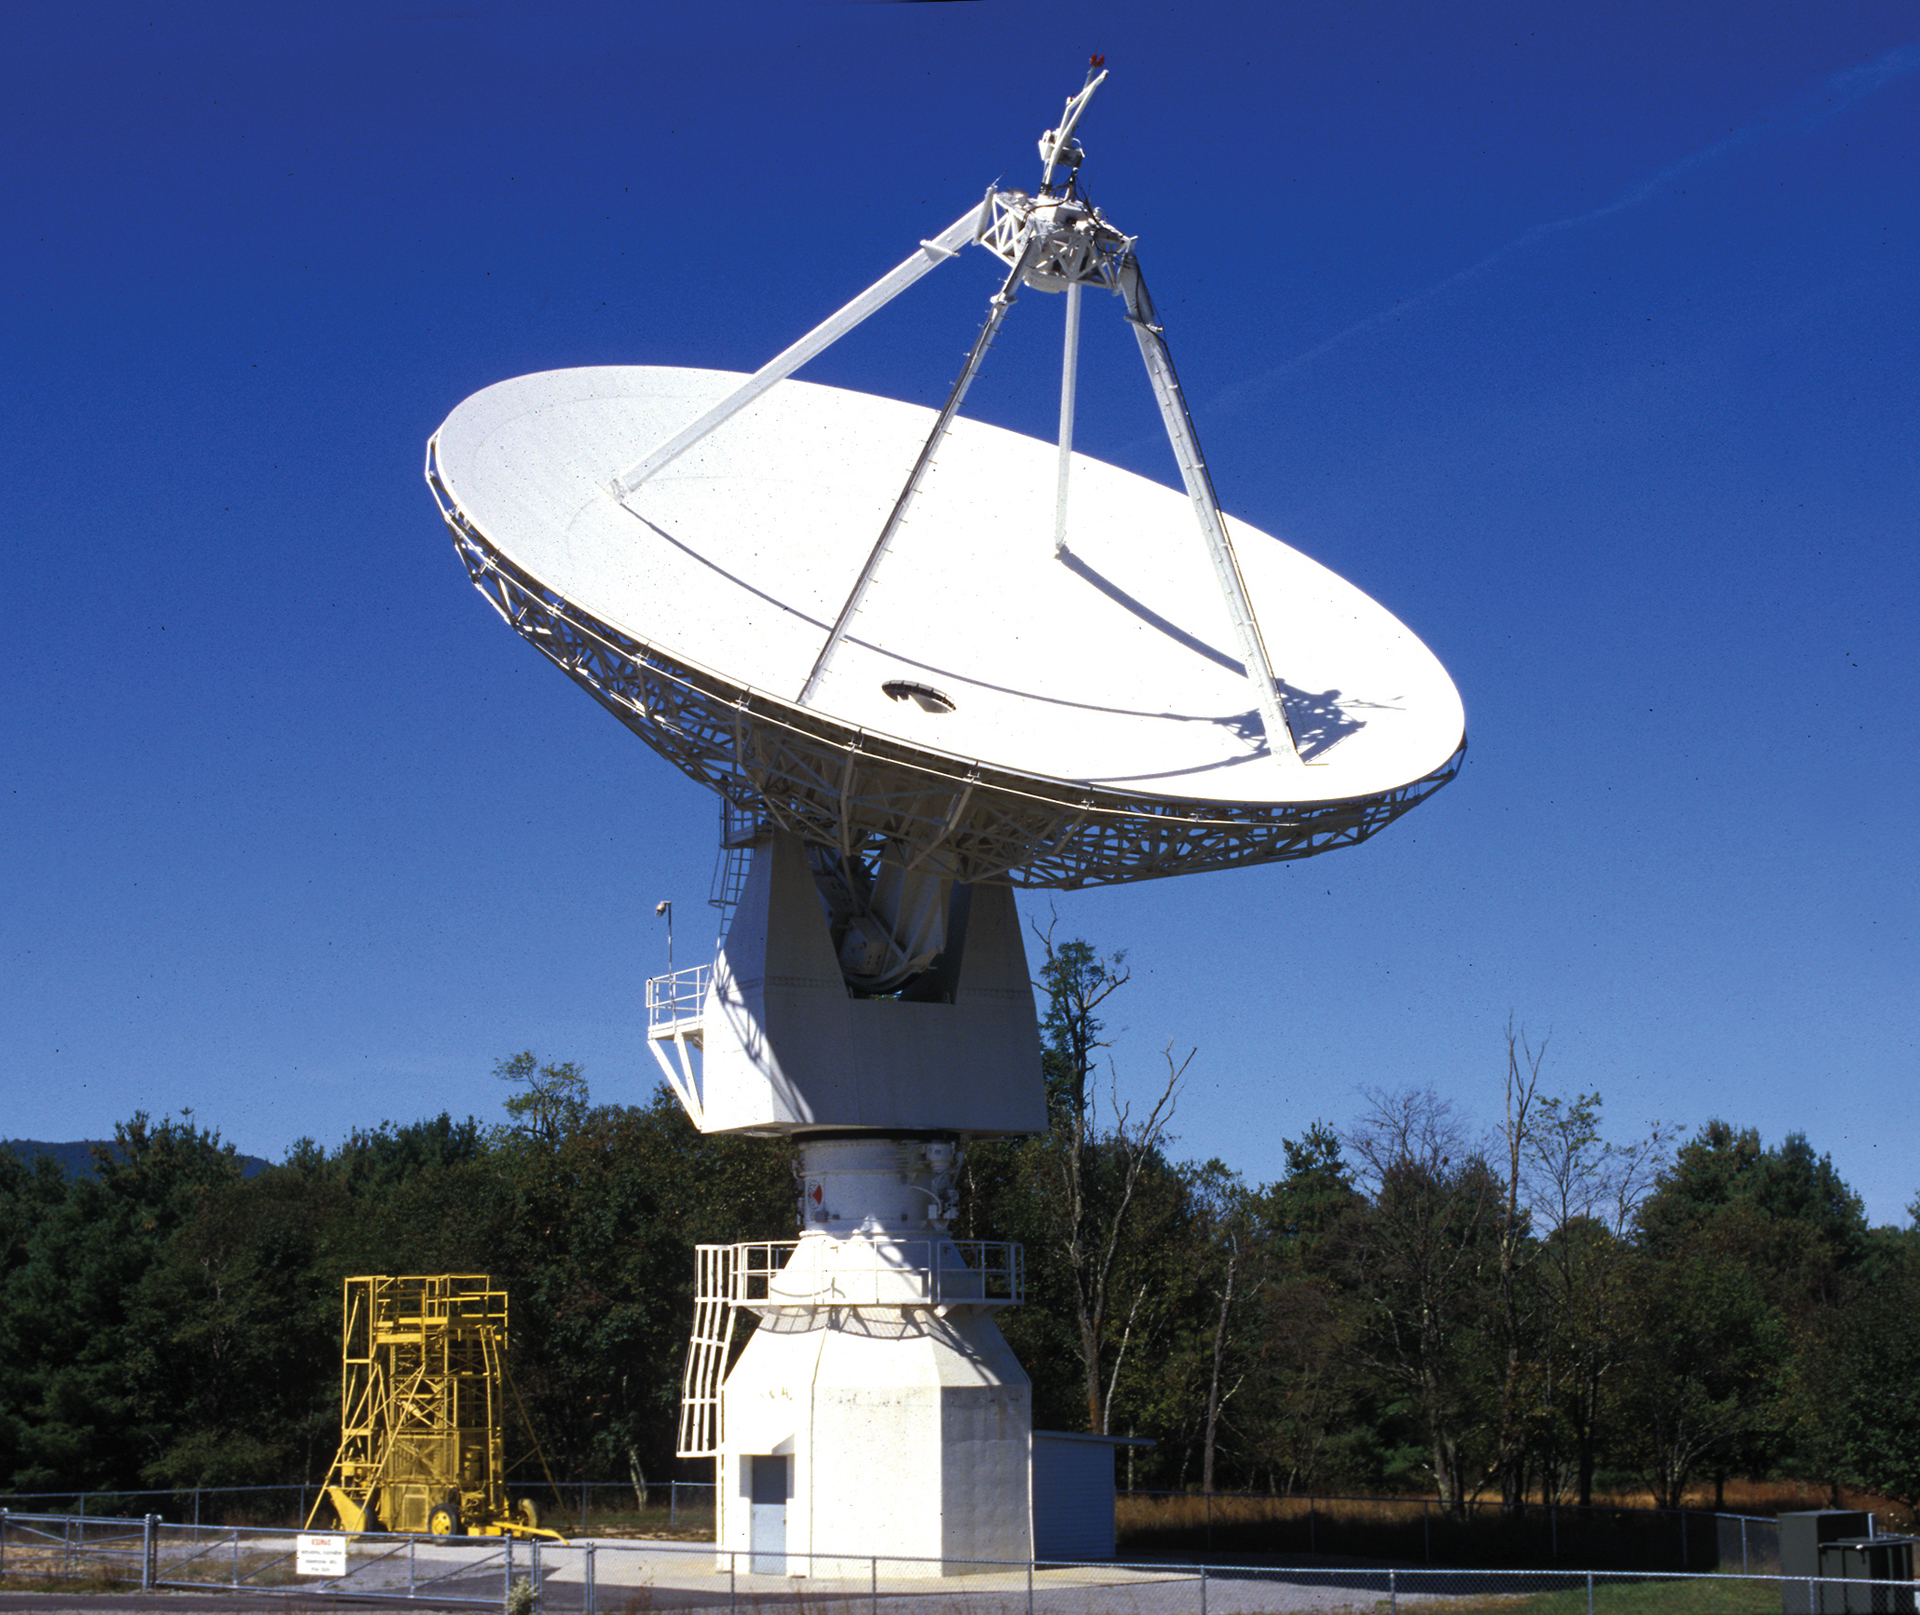

Clear Skies over the 20-meter

The 20-meter telescope arrived as a guest at Green Bank in 1994. It was built by RSI and installed by the US Naval Observatory as a member of its various Earth observing programs. In 2000, USNO cutbacks shut it down, but we kept it running to use as a receiver-testing telescope. In 2012, it became the first radio telescope in the UNC's Skynet project of remotely-controlled educational telescopes.

Credit: B. Saxton, NRAO/AUI/NSF